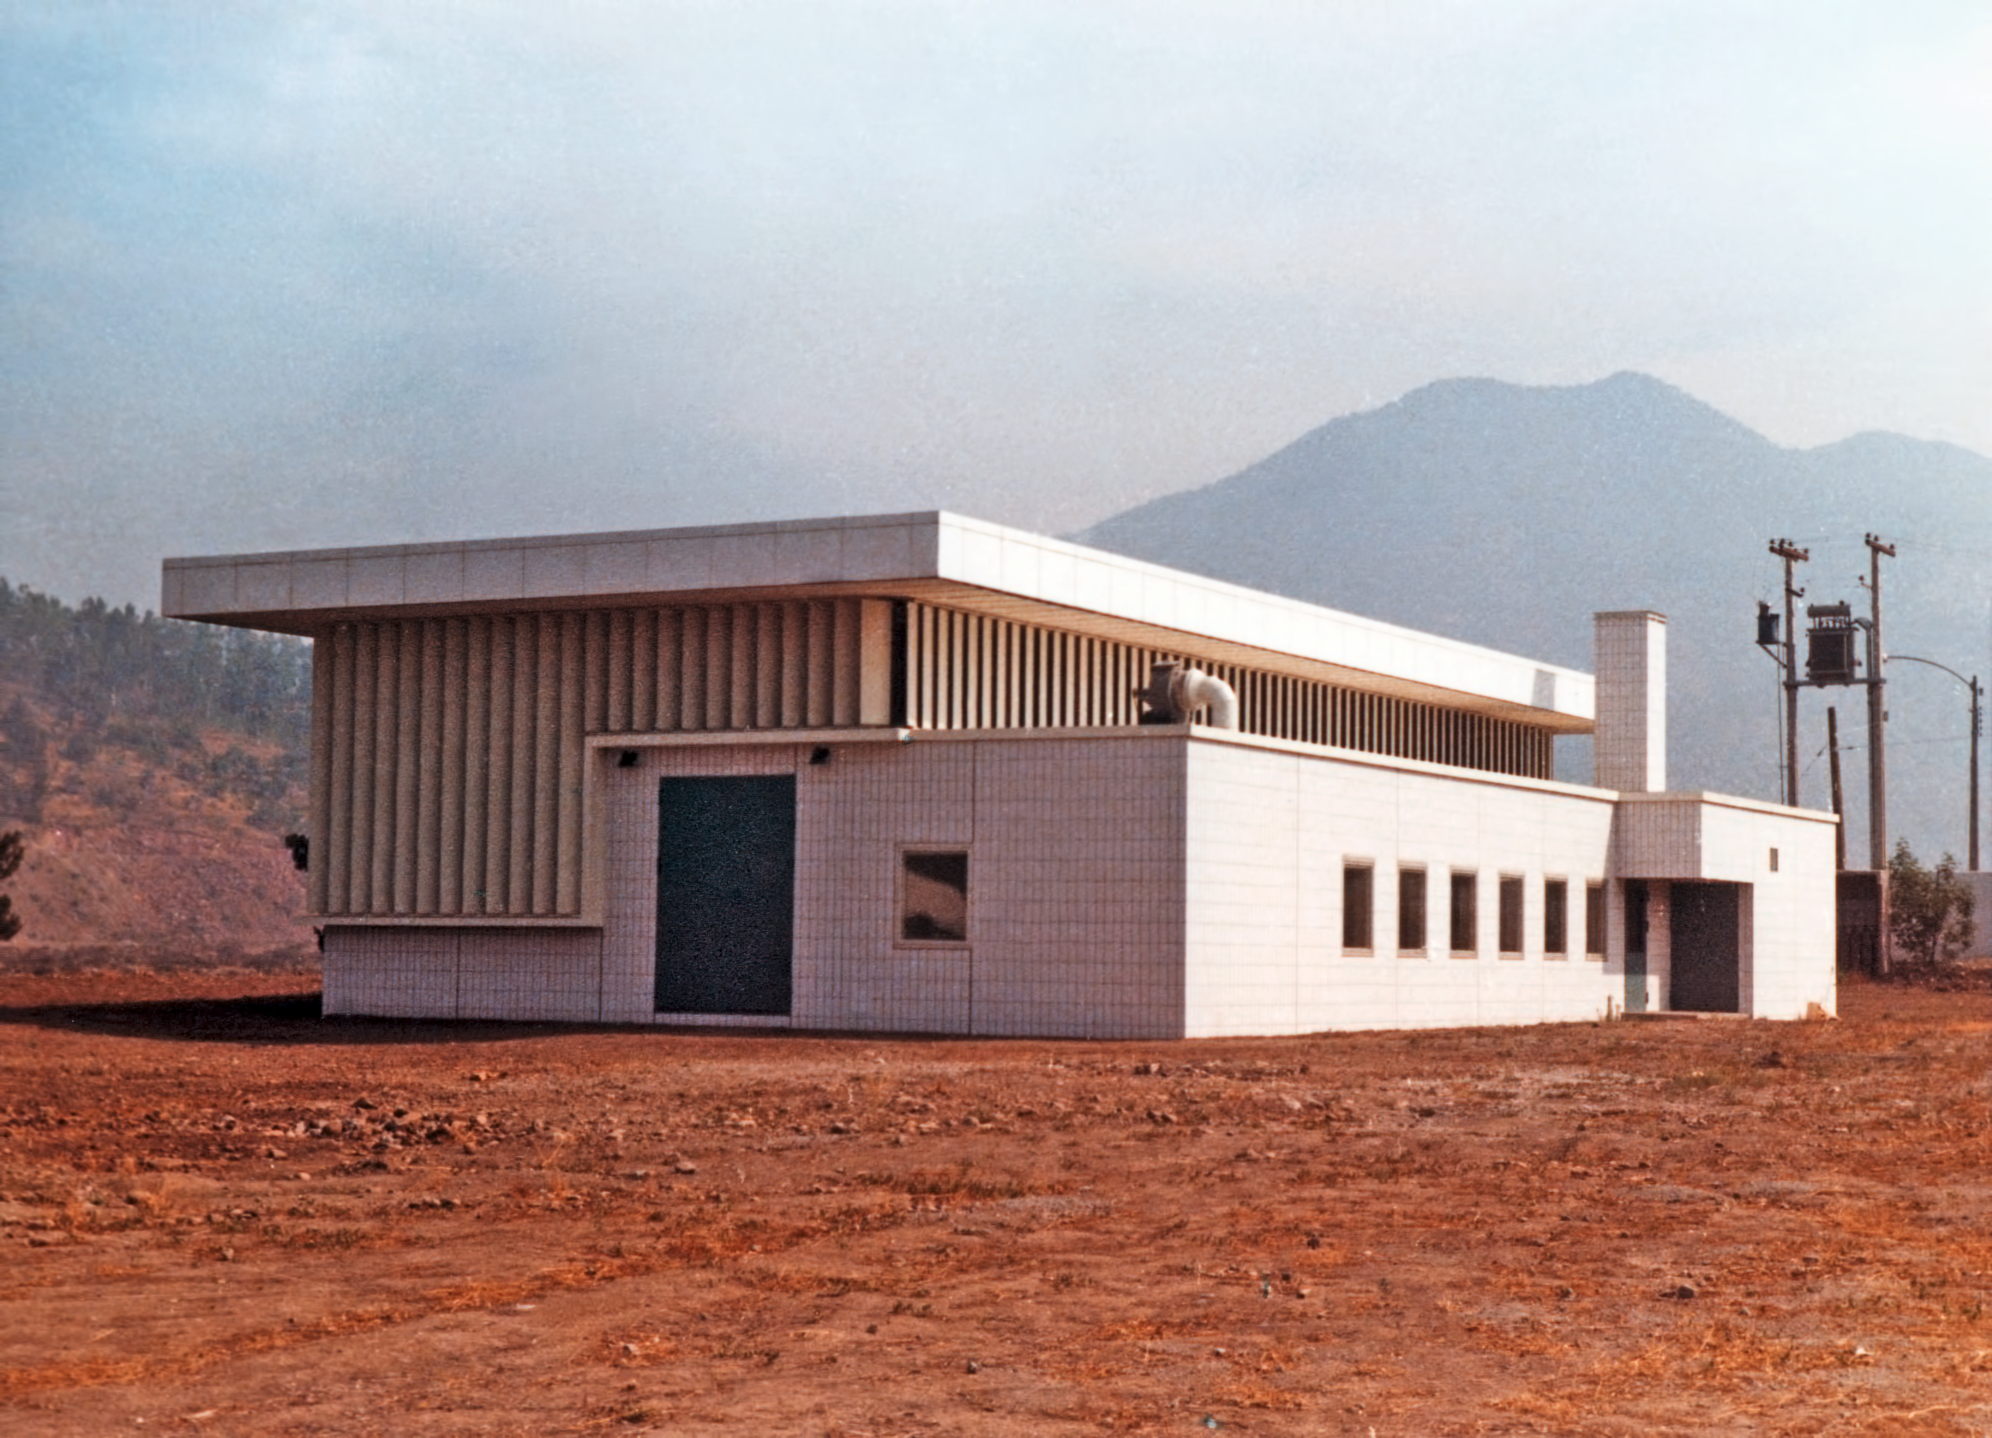

Satellite building at Vitacura in 1969

The current satellite building at ESO's premises in Vitacura, here pictured in 1969. At that time it was used as a storage hall.

Credit: ESO/Hochtief